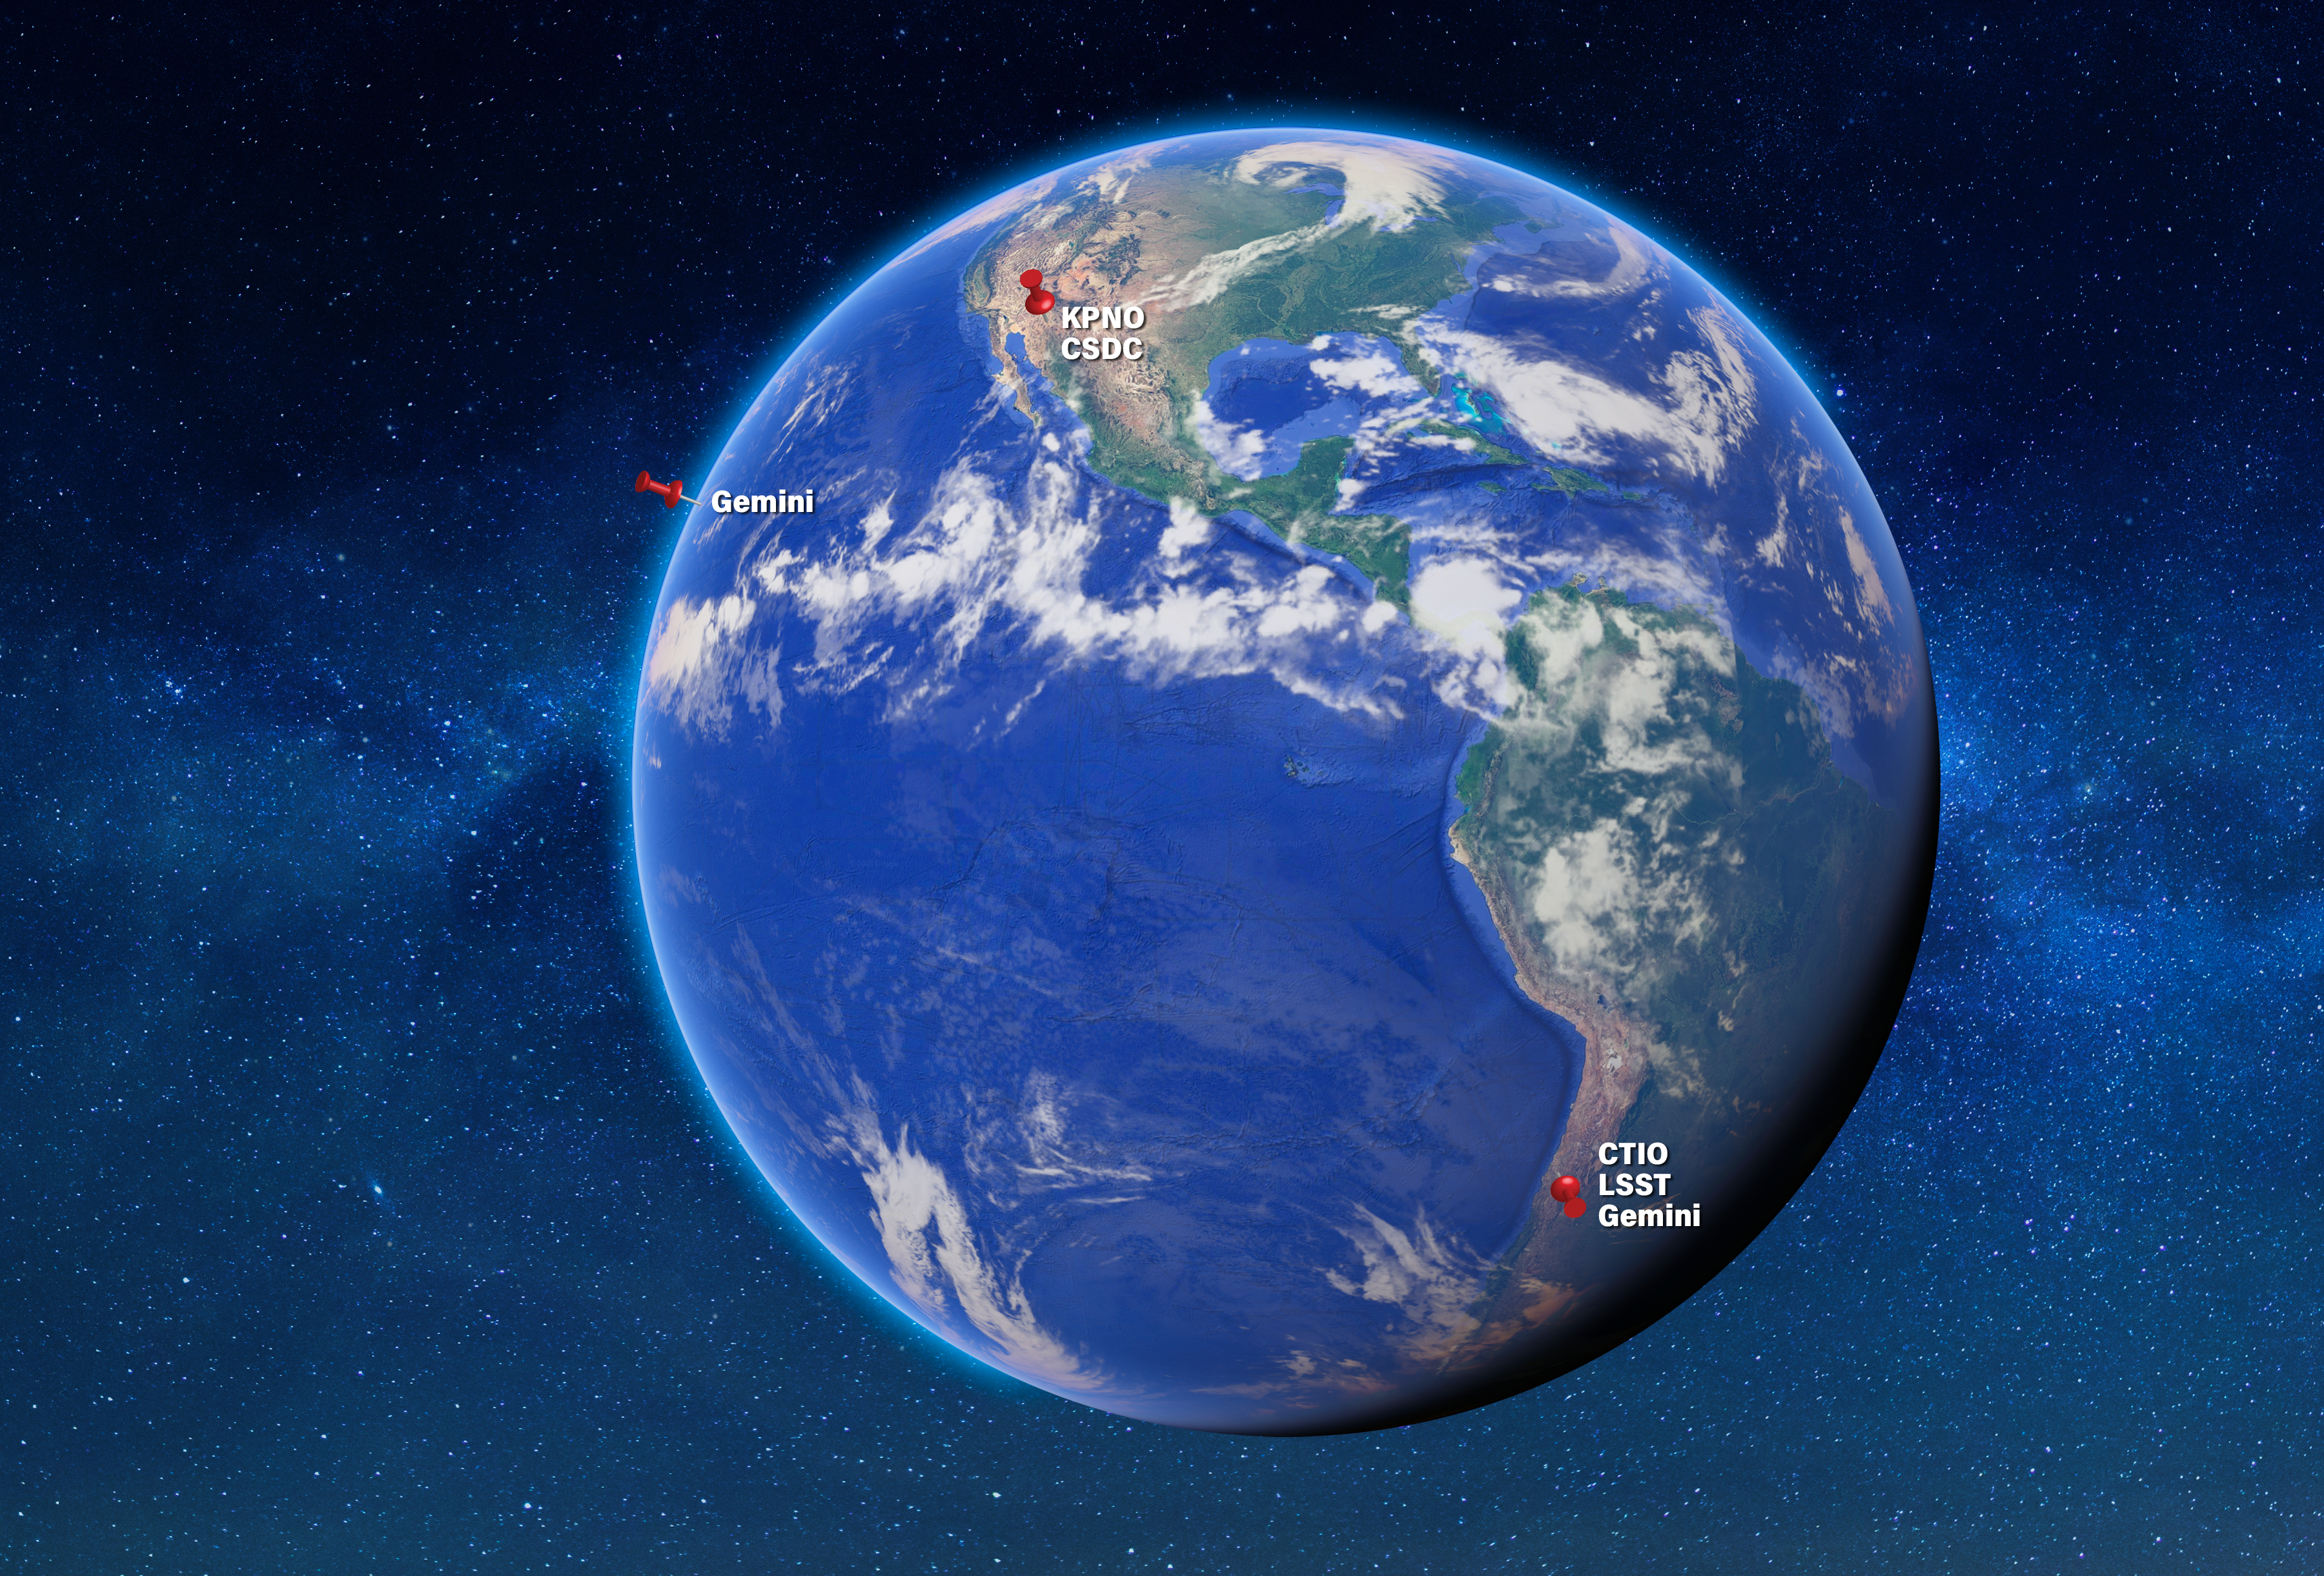

NOIRLab’s Locations

NOIRLab/NSF/AURA/P. Marenfeld

Credit: NOIRLab